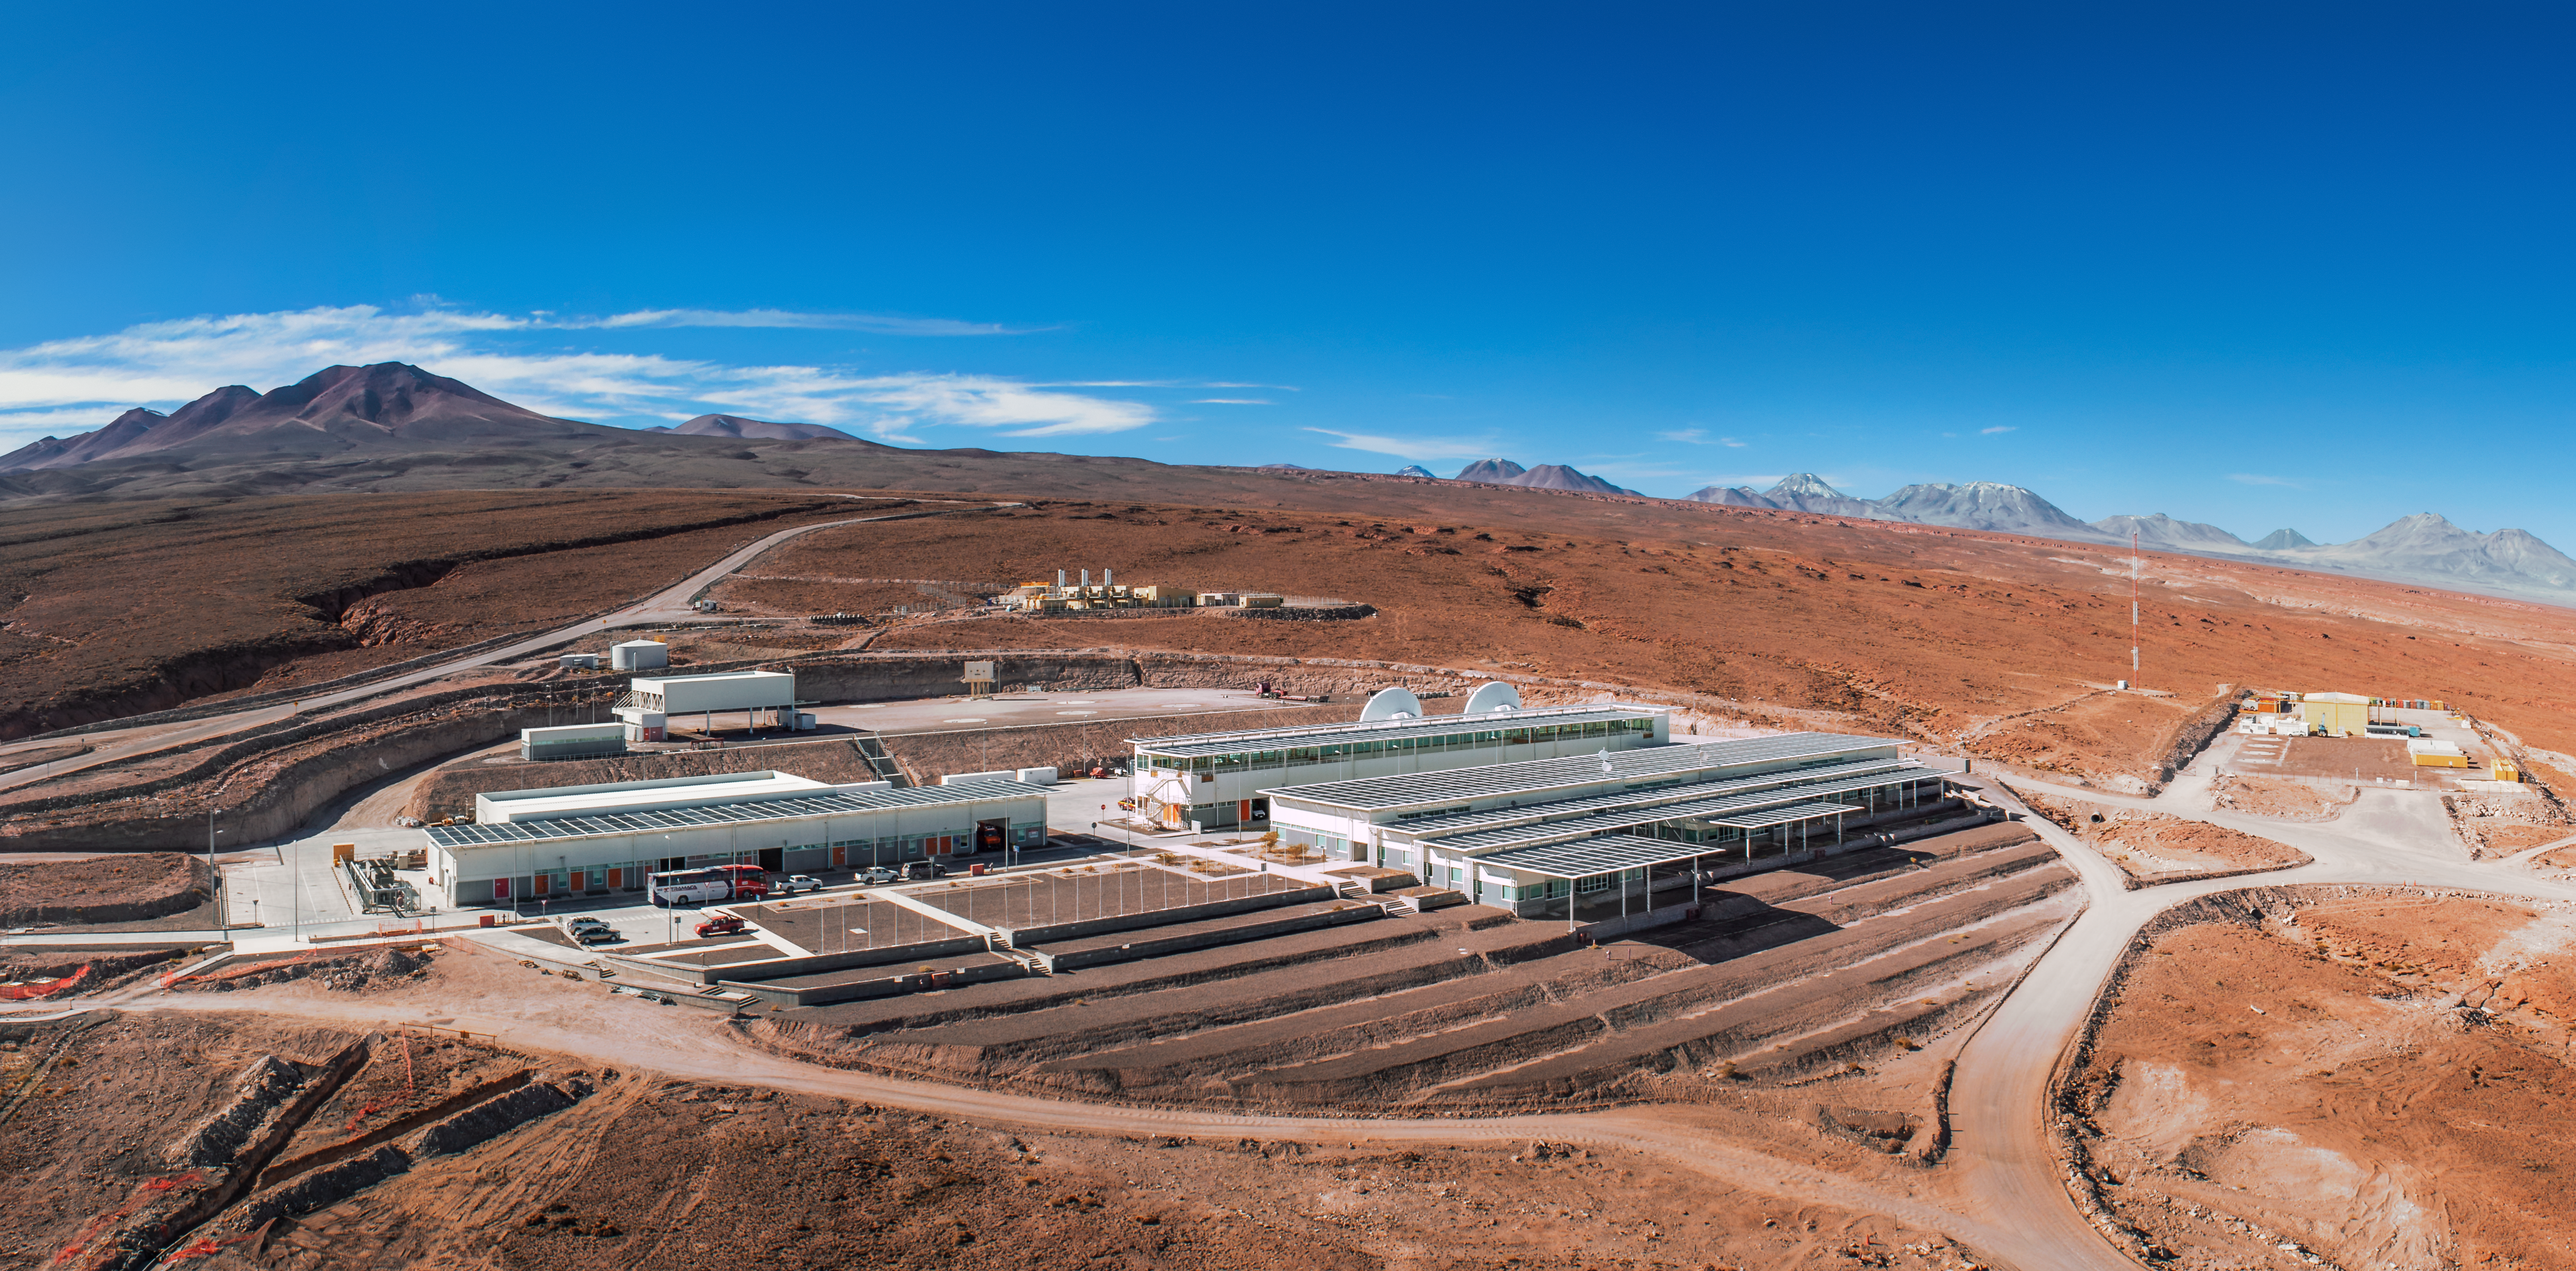

Peaks around the ALMA OSF

The Atacama Large Millimeter/submillimeter Array (ALMA) Operations Support Facility (OSF) tests and maintains the giant antennas that comprise ALMA, as well as remotely operating the telescope from a safe altitude — 2 of these are visible behind the main building. The dry, rust-tinted landscape in which the OSF is located is detailed in this panorama which also reveals the numerous peaks that encompass the facility.

Credit: ESO/Sergio Otarola